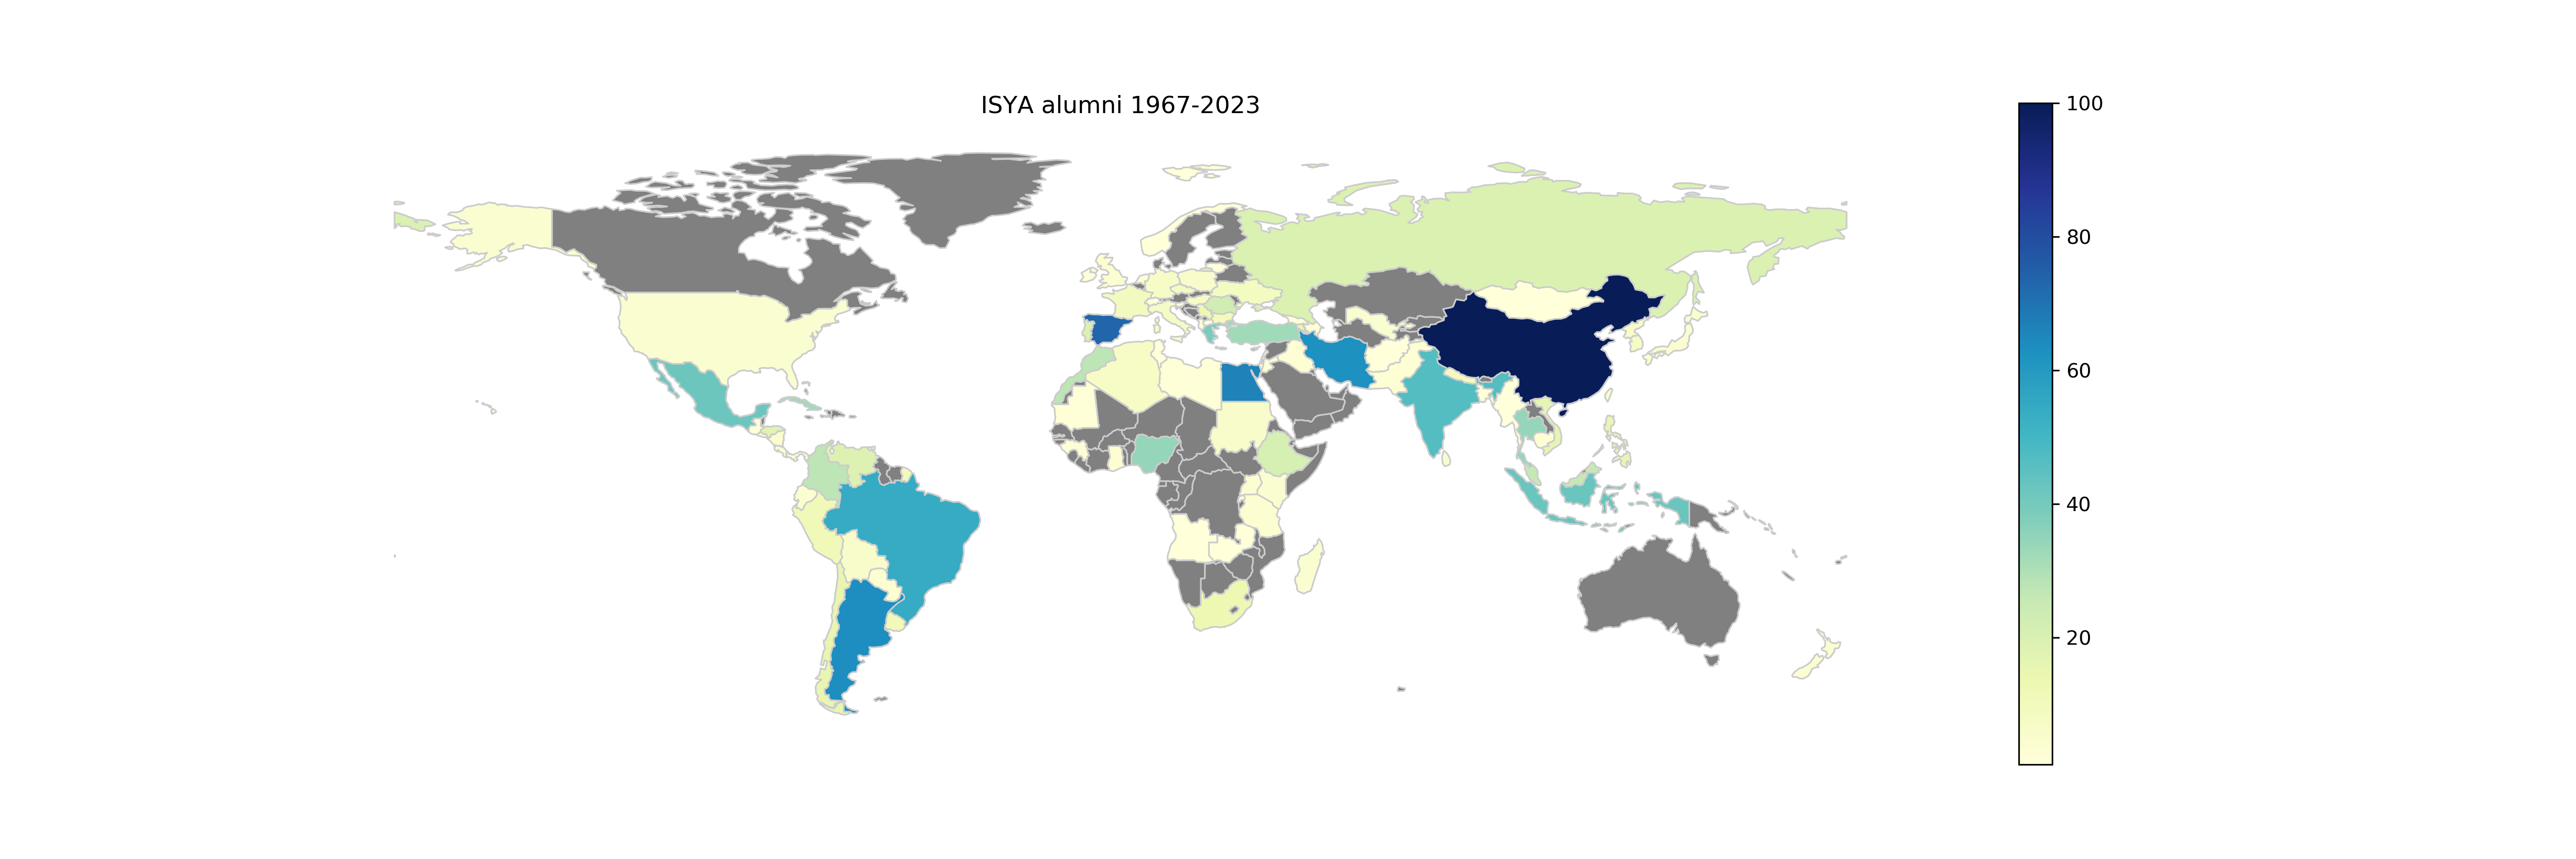

ISYA Students 2023

ISYA Alumni 1967-2023.

Credit: IAU